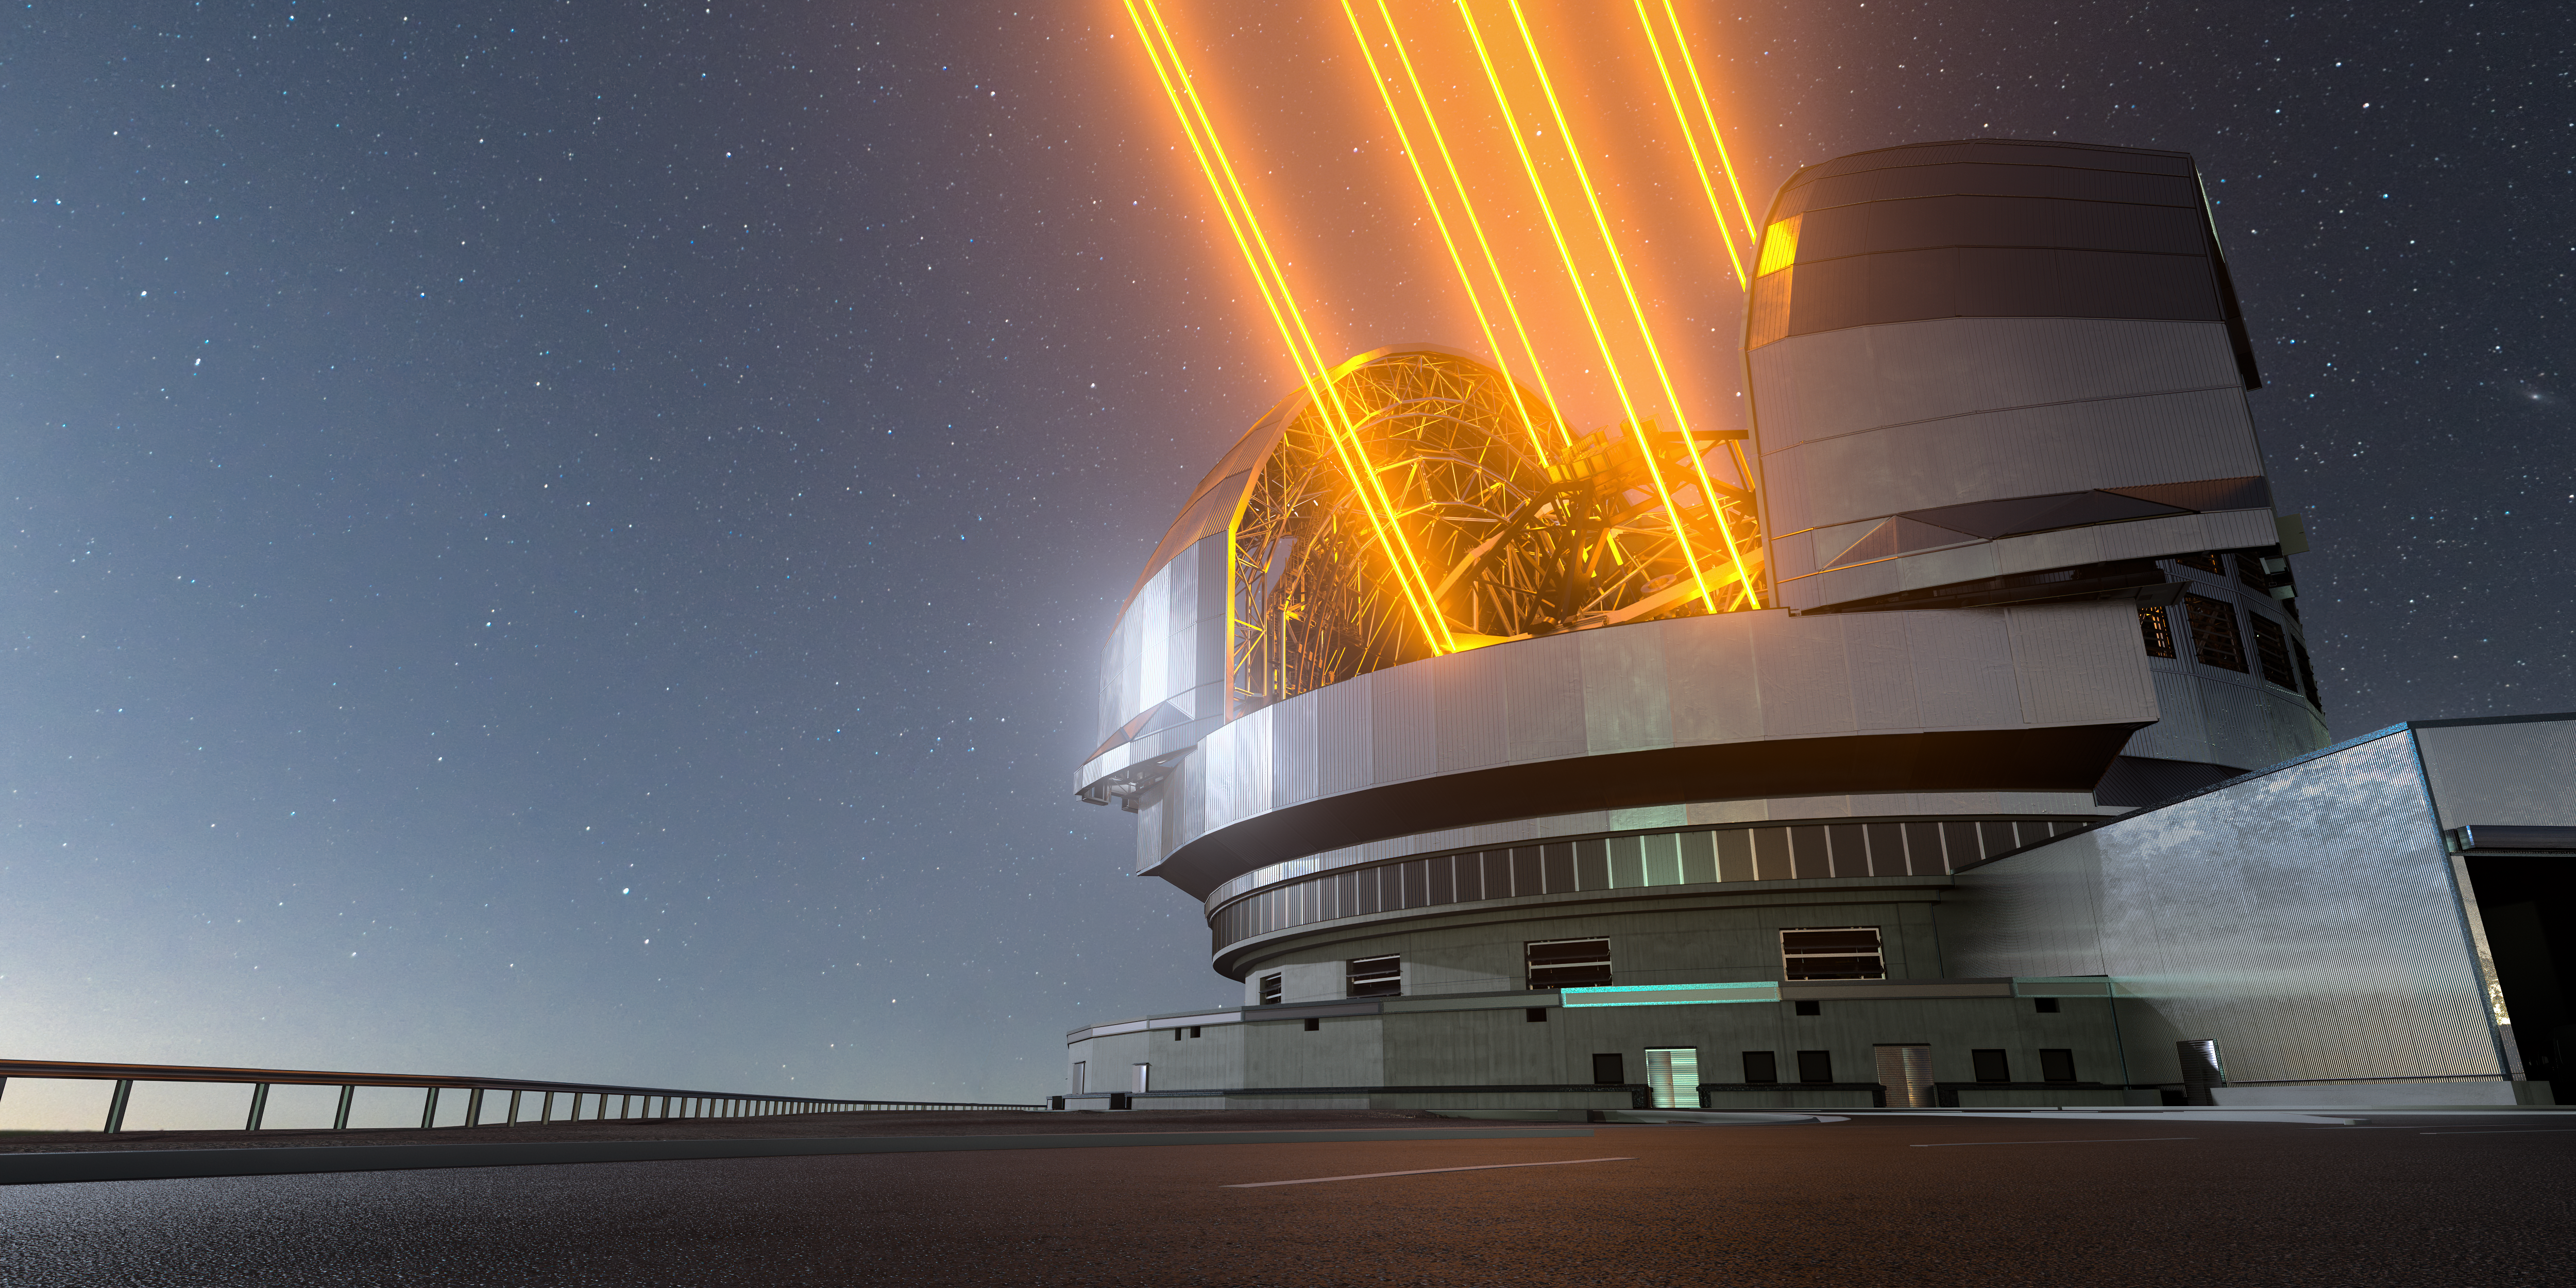

Artist's impression of the ELT: a sharp eye on the sky

This image shows an artist's impression, based on the final design for the telescope, of ESO's Extremely Large Telescope (ELT), which will be the biggest ‘eye on the sky’ when it achieves first light later this decade. The telescope uses up to 8 lasers (though only 6 will be installed initially) to create artificial guide stars to measure how much the light is distorted by turbulence in the Earth’s atmosphere. The deformable M4 mirror adjusts its shape in real time to compensate for these changes in the atmosphere, helping the ELT produce images 16 times sharper than the Hubble Space Telescope.

Credit: ESO